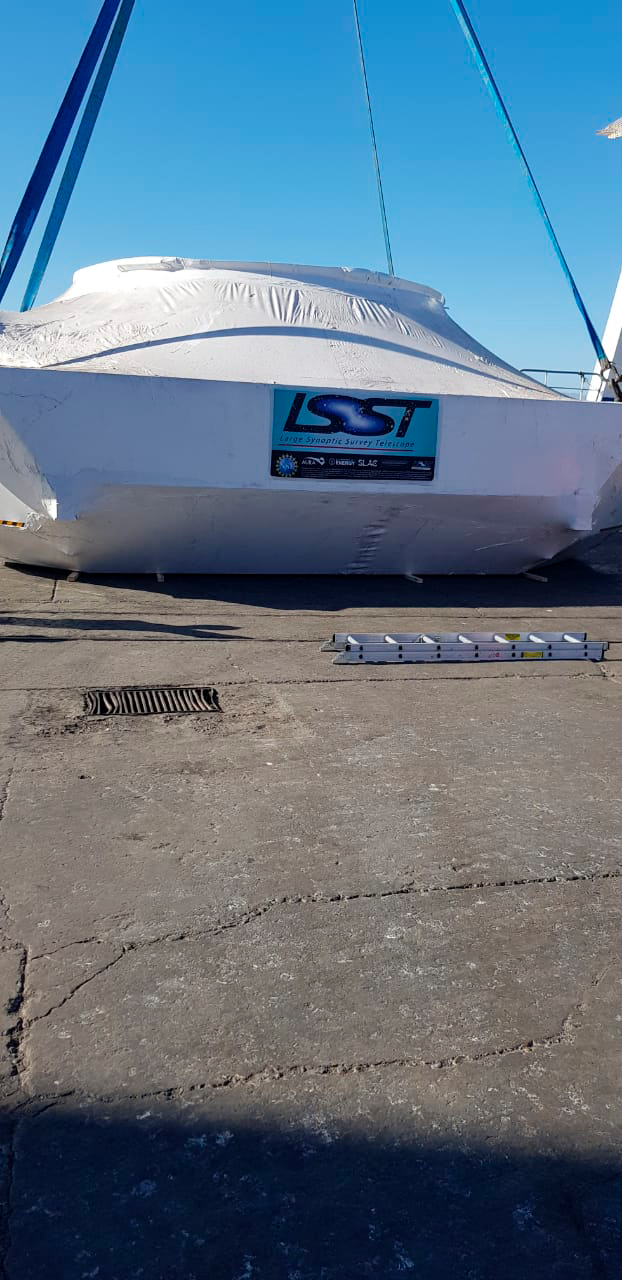

M1M3 Cell Arrives in Chile

The M1M3 Cell, the steel support structure for the M1M3 mirror, arrived in Coquimbo and was transported to the LSST summit facility in early July 2019.

Credit: Rubin Observatory/NSF/AURA